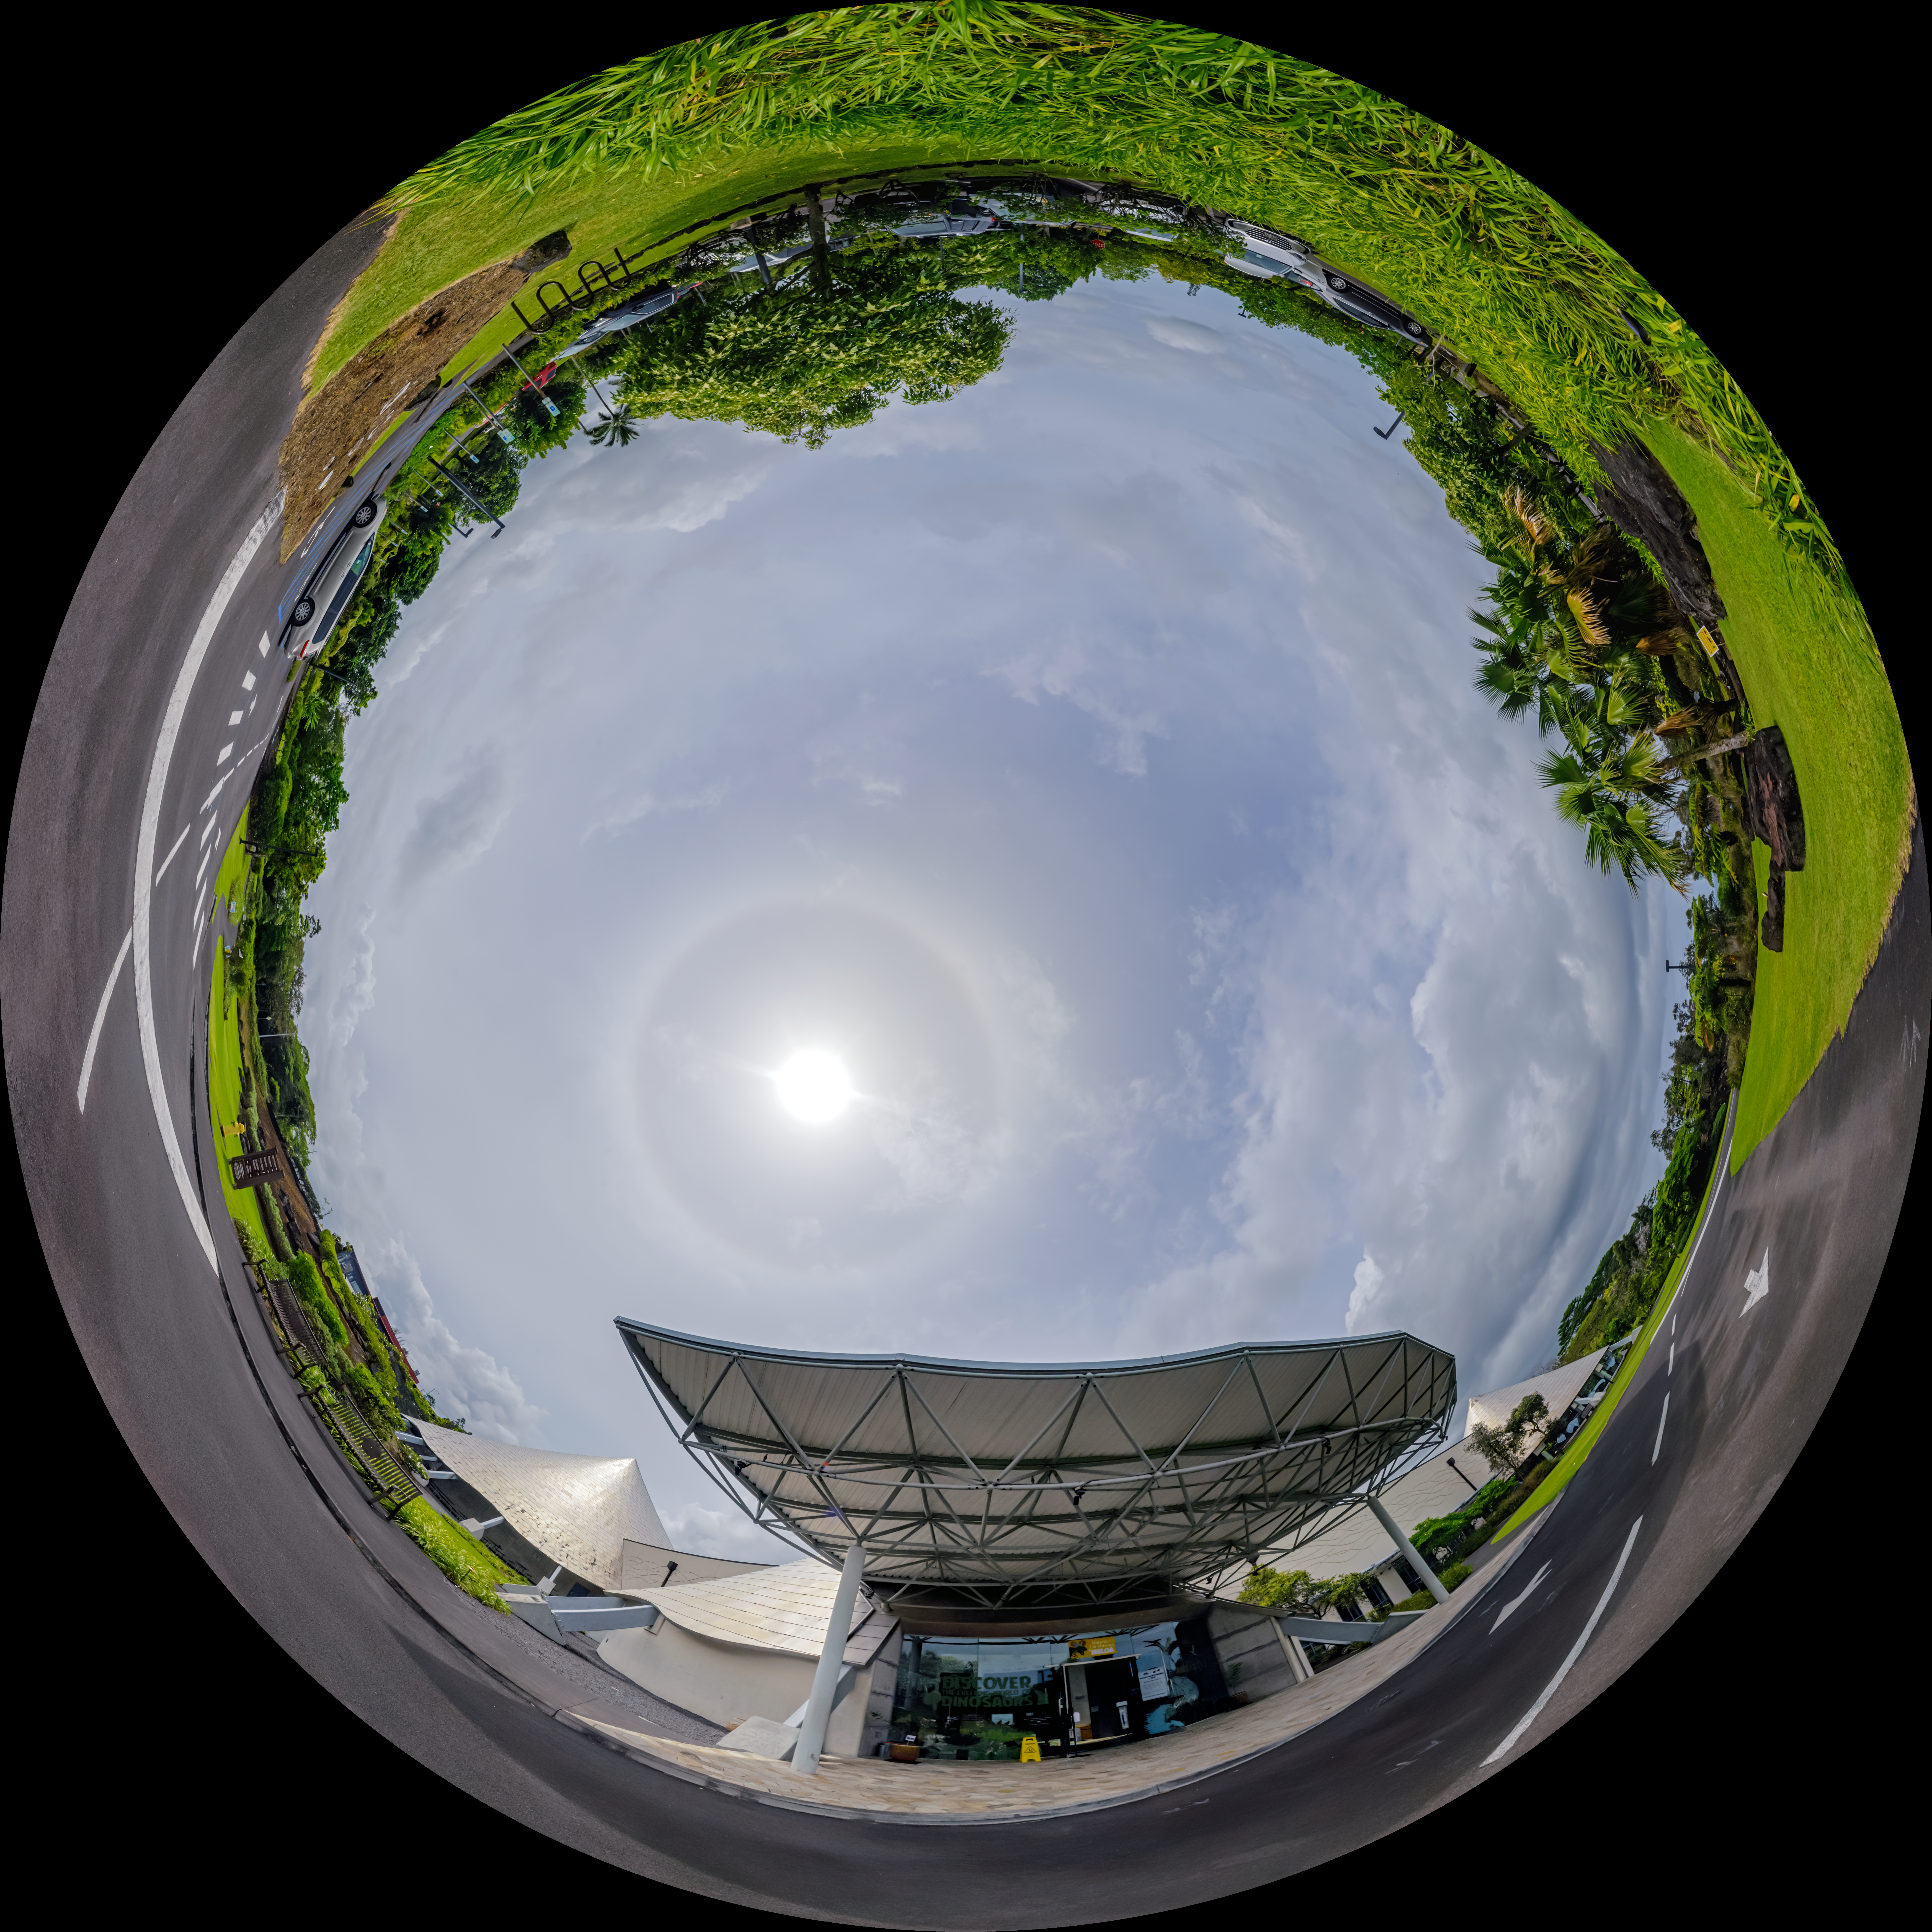

Planetarium at Hilo Base Fulldome

A 360 panorama of the planetarium outside the Gemini North Hilo Base Facility in Hilo, Hawai‘i.

A fulldome version of this image can be viewed here.

Credit: International Gemini Observatory/NOIRLab/NSF/AURA